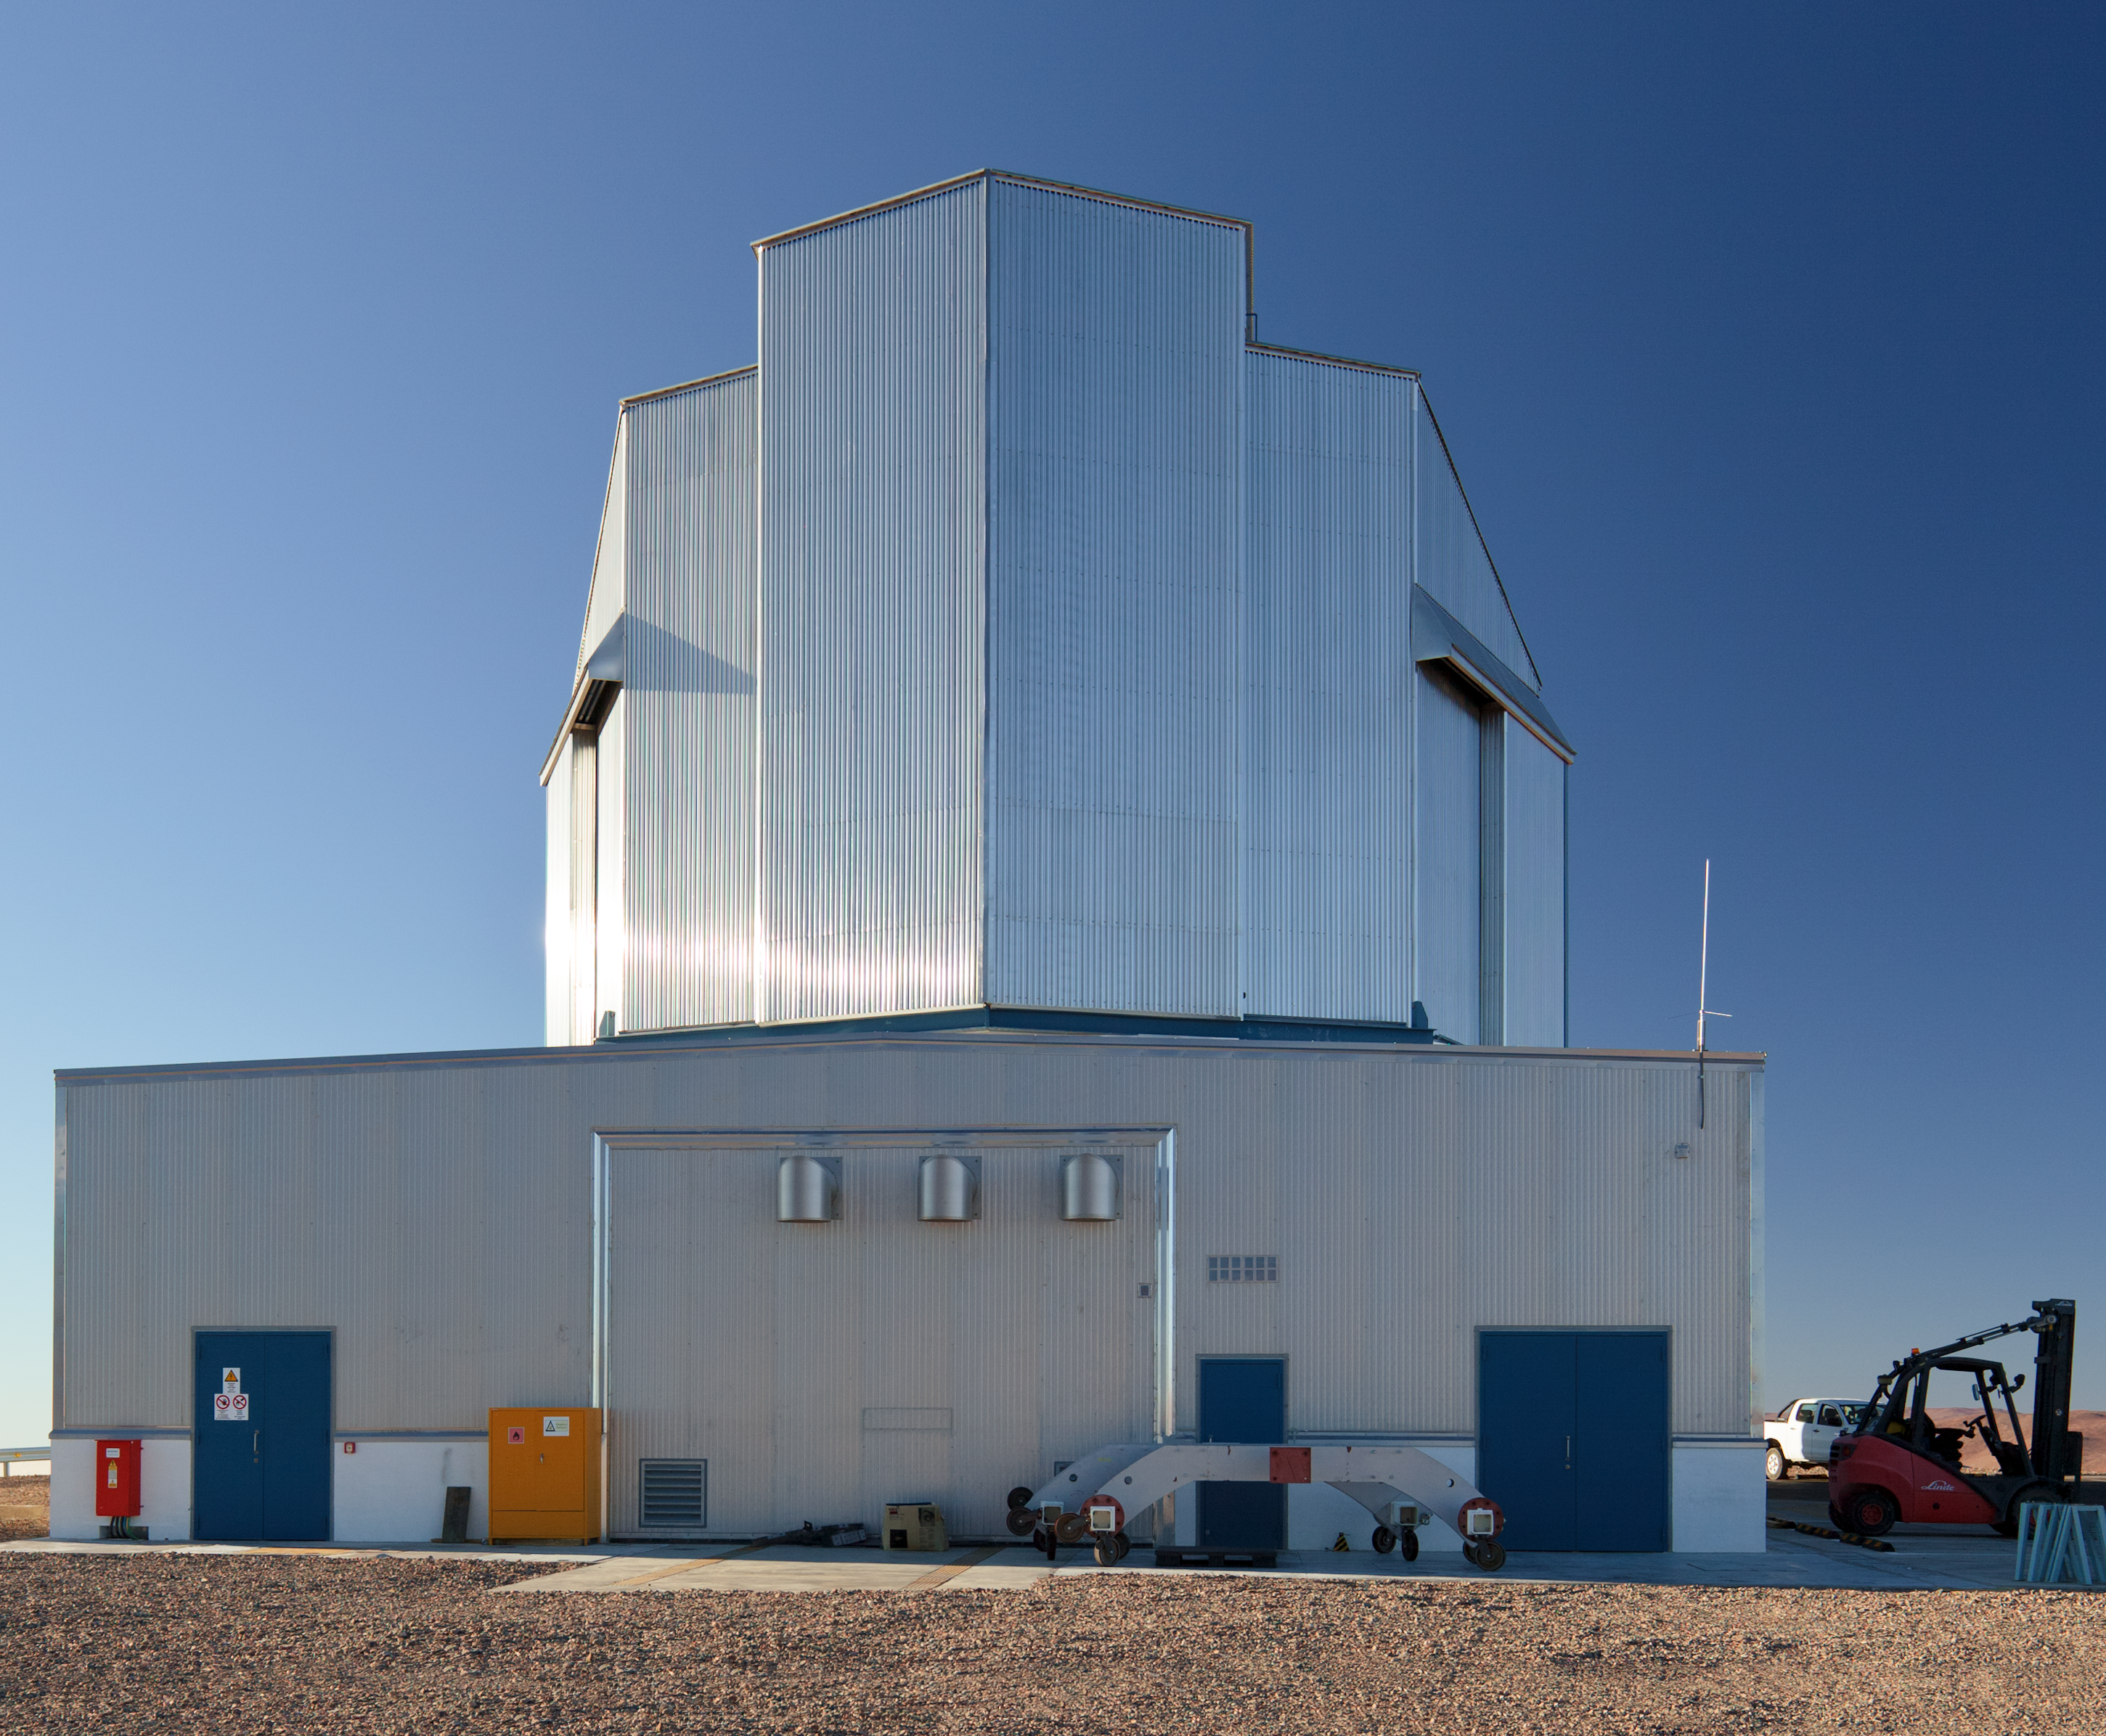

Building VISTA, the world’s largest Survey Telescope (present-day image)

This is the present-day image from the Then and Now comparison Picture of the Week: Building VISTA, the World's Largest Survey Telescope.

Credit: ESO